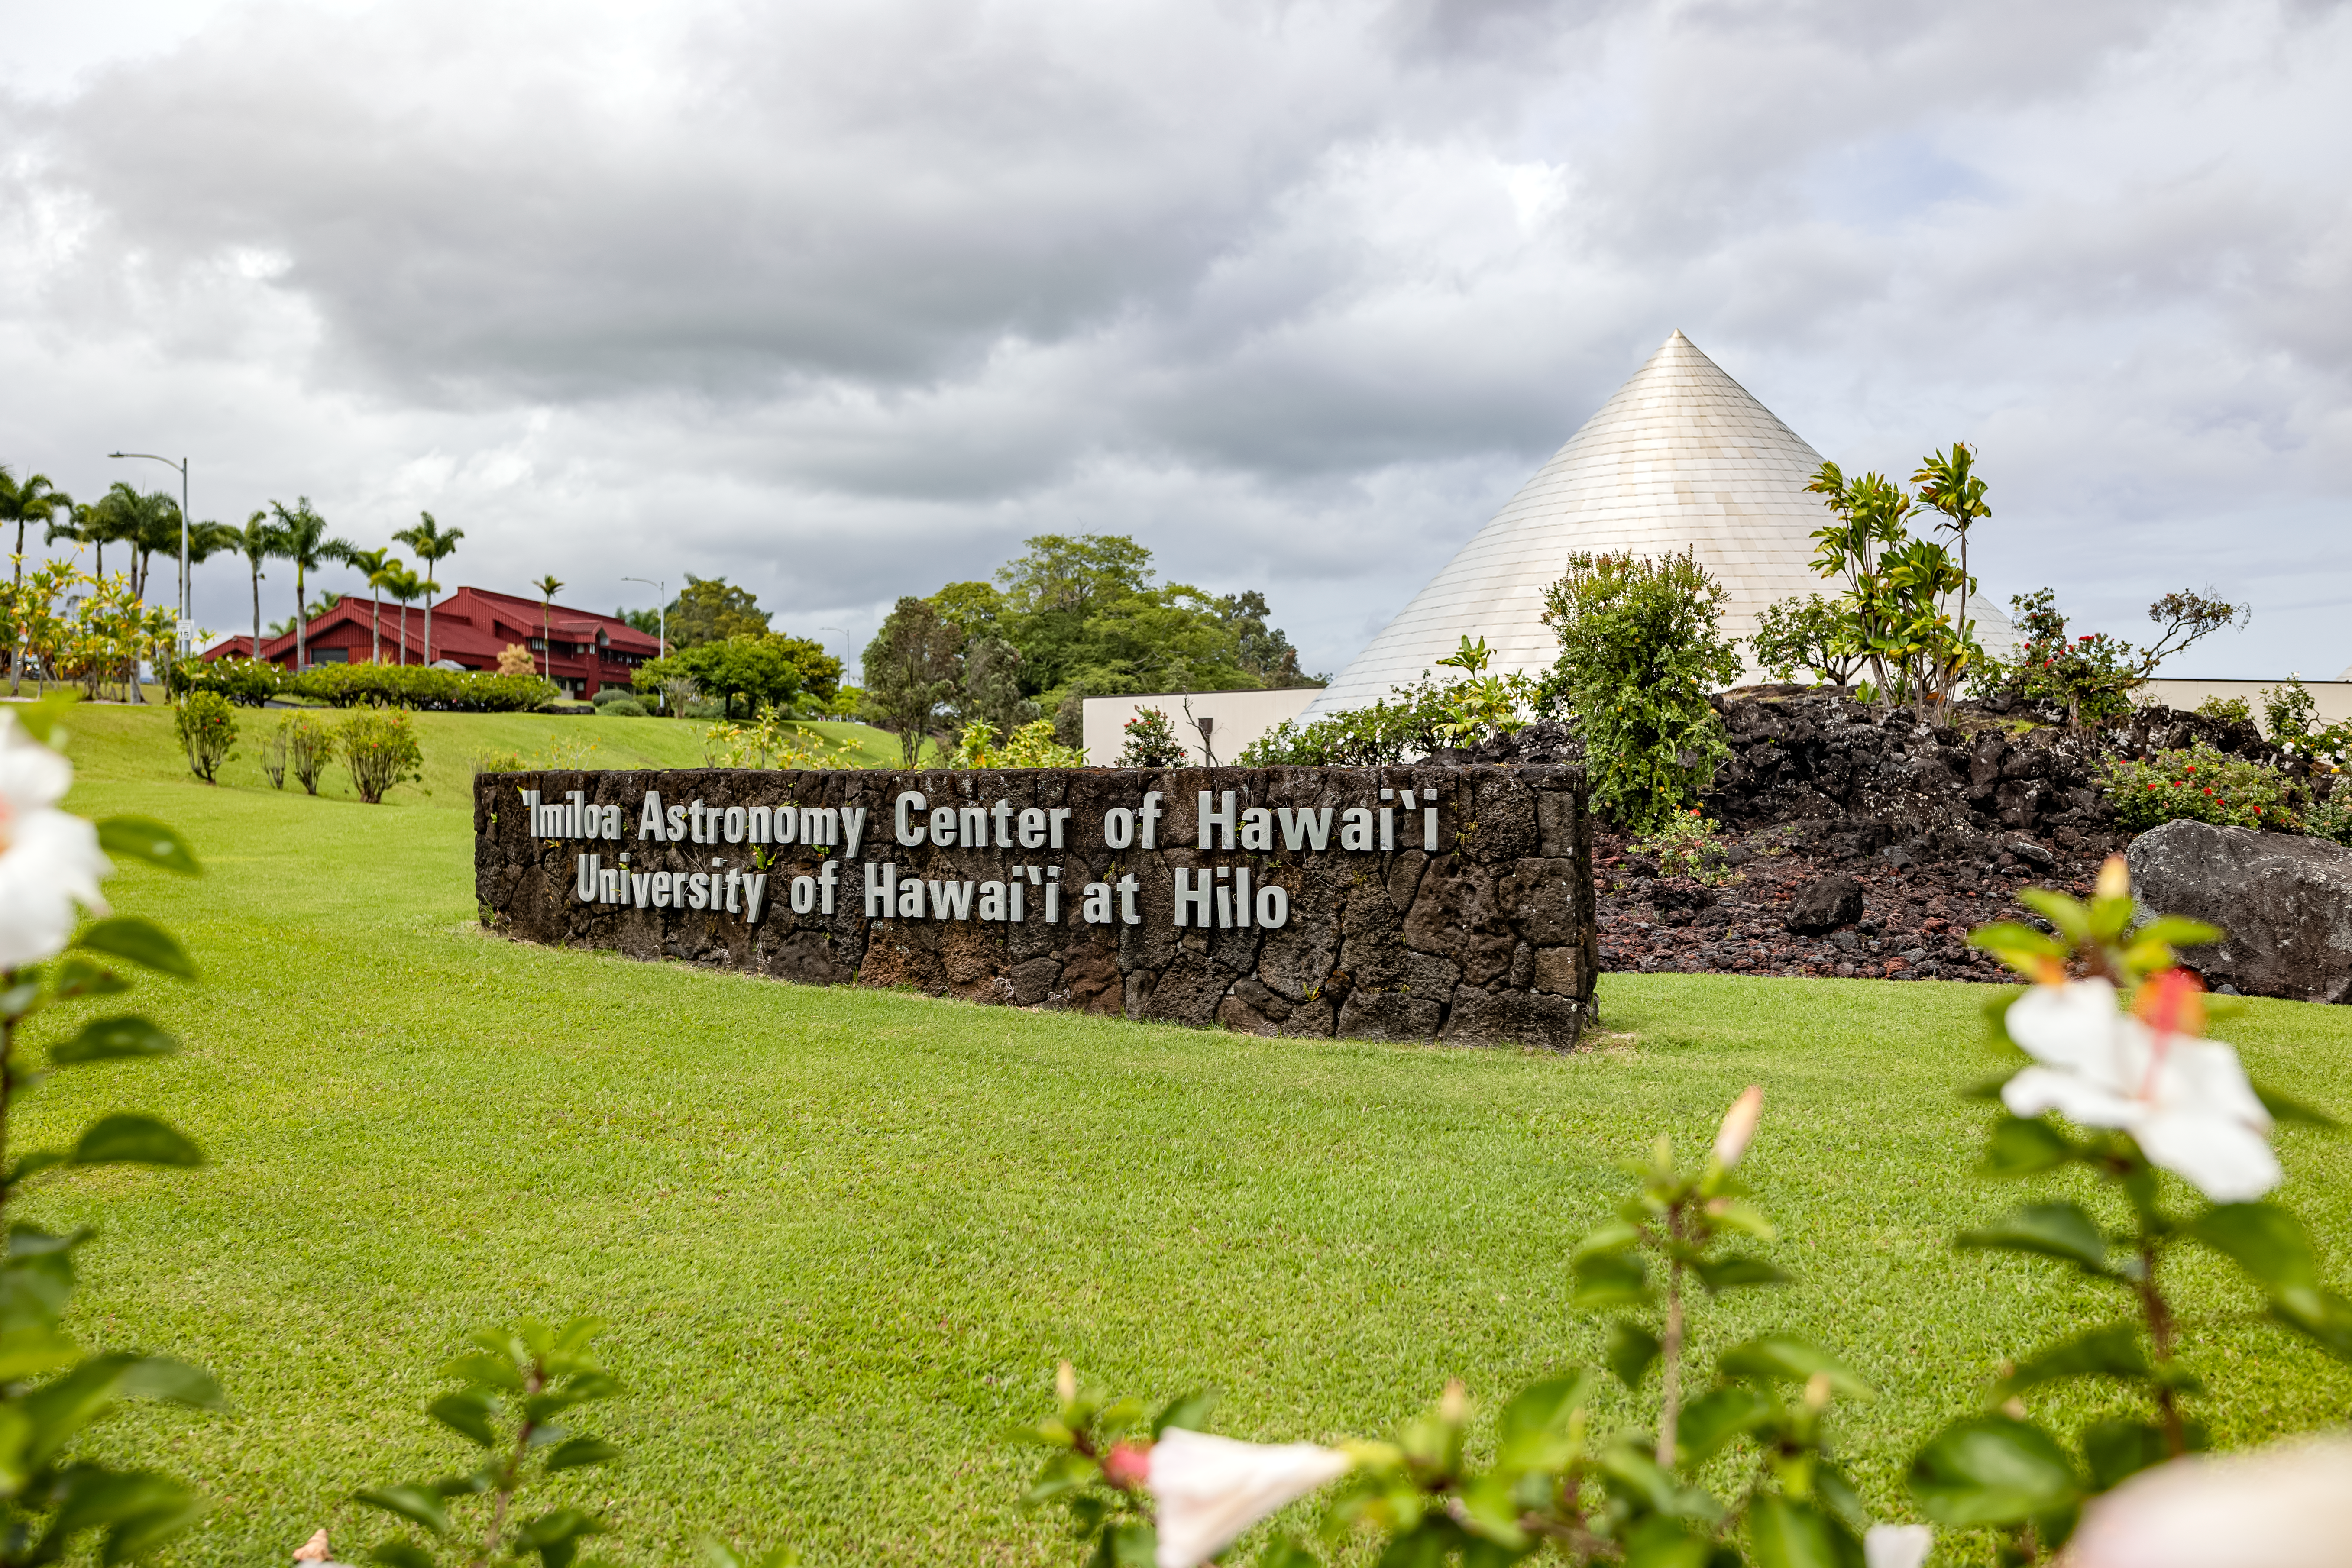

'Imiloa grounds

A view of the grounds of the ‘Imiloa Astronomy Center and planetarium, near the Gemini North Hilo Base facility on a cloudy day.

Credit: NOIRLab/AURA/NSF/ T. Slovinský